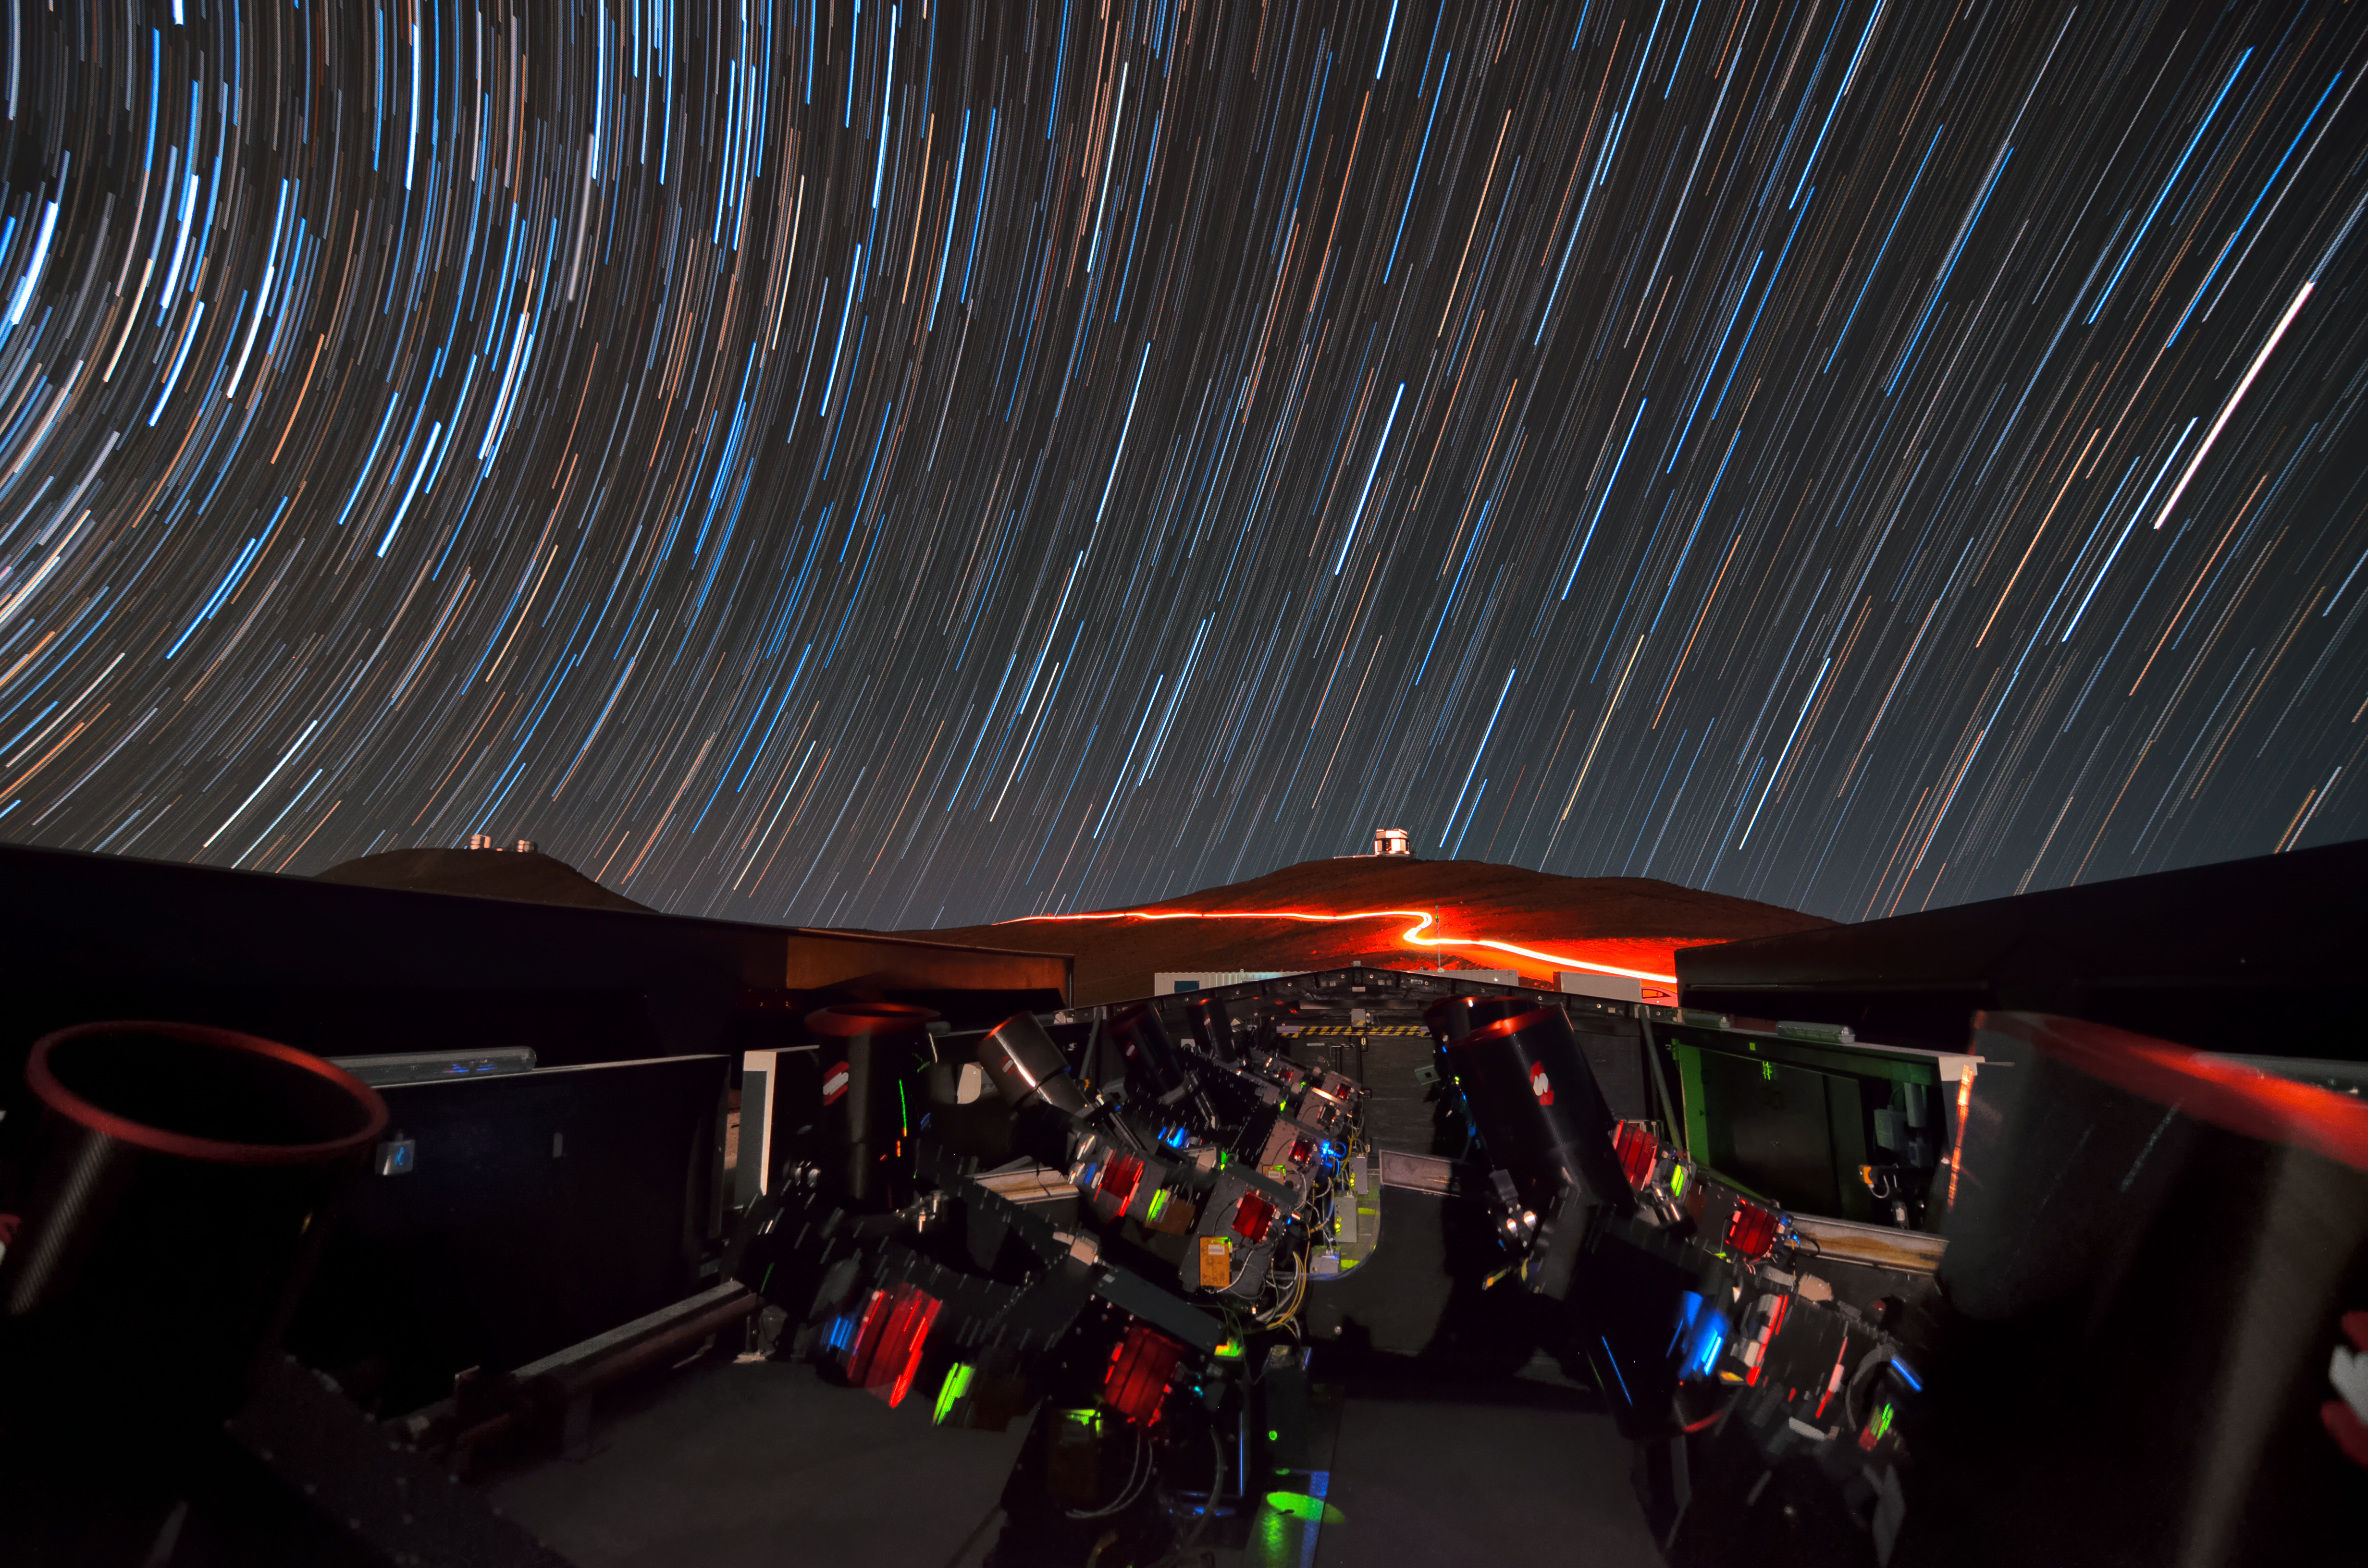

Paranal Observatory

The telescope array of the Next-Generation Transit Survey (NGTS) is watched over by ESO's Visible and Infrared Survey Telescope for Astronomy (VISTA) and Very Large Telescope (VLT). The foreground lights of vehicles traversing the mountain roads are seen below background star trails.

Credit: ESO/G. Lambert